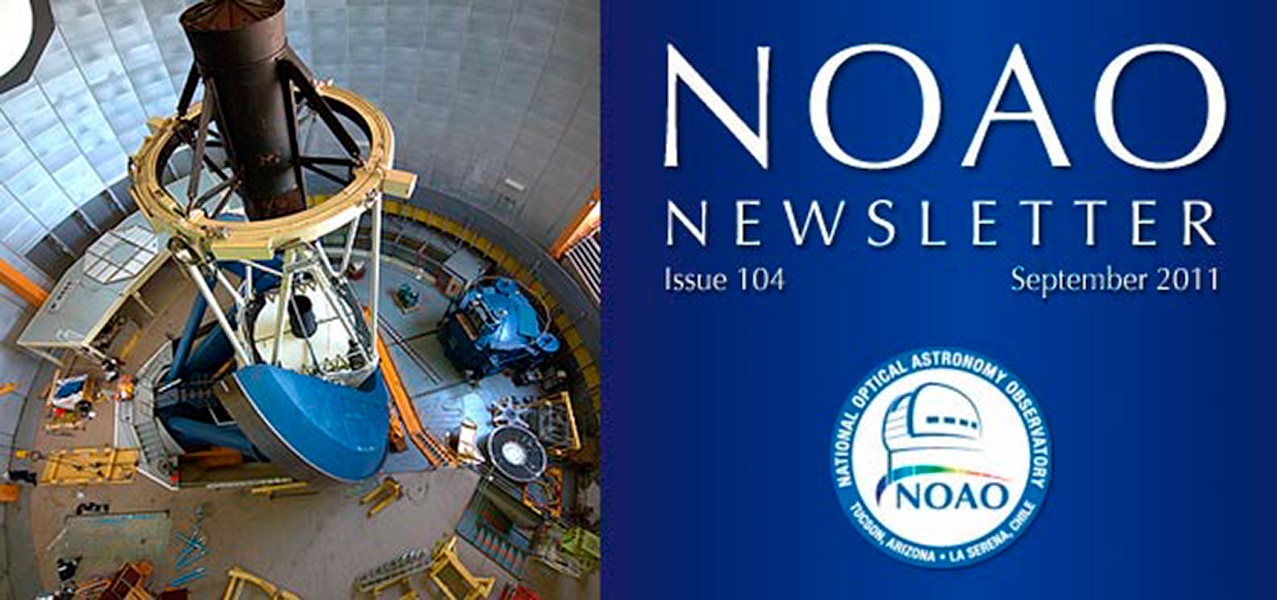

September 2011 NOAO Newsletter

The September 2011 NOAO Newsletter is online and ready to download. This issue includes information pertaining to the 2012A Call for Proposals, which are due September 30th. On the Cover This image illustrates the dome floor of the Blanco 4-m telescope with components of the f/8 handling system in the early stages of its installation for use with DECam. Other completed work includes the DECam focal-plan, which now has all 74 science-grade CCDs installed.

Credit: Tim Abbott, NOAO/AURA/NSF